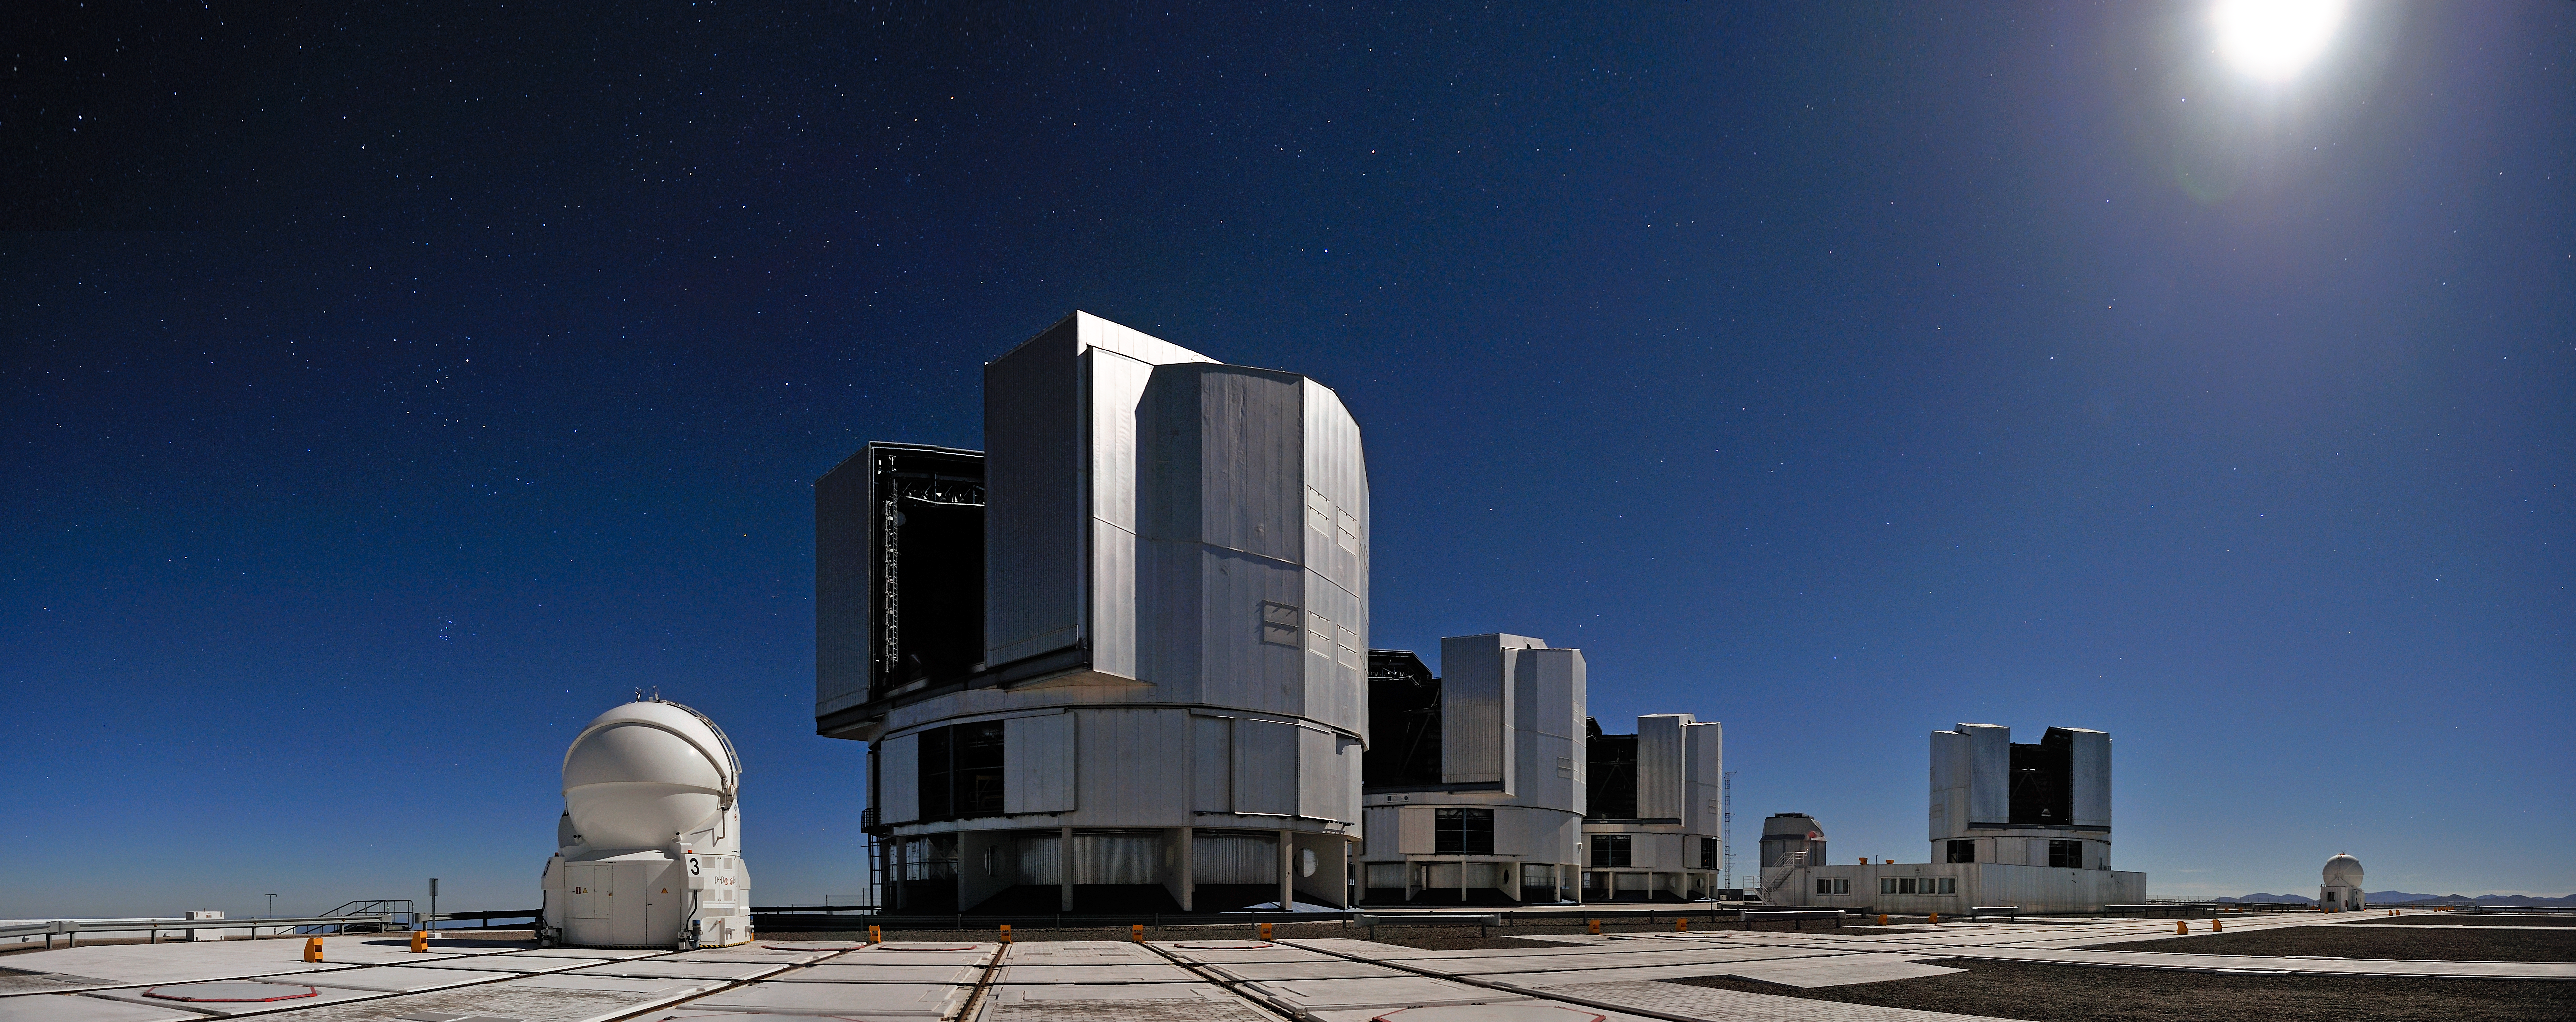

All four VLT Unit Telescopes working as one

When light from all four 8.2-metre Unit Telescopes of ESO’s Very Large Telescope (VLT) in Cerro Paranal on 17 March 2011 was successfully combined for the first time (ann11021), ESO Photo Ambassador Gerhard Hüdepohl was there to capture the moment.

Having all four of the Unit Telescopes (UTs) working as one telescope observing the same object was a major step in the development of the VLT. While mostly used for individual observations, the UTs were always designed to be able to operate together as part of the VLT Interferometer (VLTI).

All the UTs are pointed in the same direction, at the same object, although this isn’t obvious because of the wide-angle lens used to take the photo. The light collected by each of the telescopes was then combined using an instrument called PIONIER [1]. When combined, the UTs can potentially provide an image sharpness that equals that of a telescope with a diameter of up to 130 metres.

Two of the four 1.8-metre Auxiliary Telescopes, which are also part of the VLTI, can be seen in the picture together with the UTs. While the larger telescopes are fixed, these smaller instruments, in round enclosures, can be relocated to 30 different stations. With the ATs as part of the VLTI, astronomers can capture details up to 25 times finer than with a single UT.

Gerhard Hüdepohl has lived in Chile since 1997. Aside from taking stunning photos in the Atacama Desert, he works as an electronics engineer at the VLT.

Notes
[1] PIONIER, developed at LAOG/IPAG in Grenoble, France, is a visiting instrument at the Paranal Observatory. PIONIER is funded by Université Joseph Fourier, IPAG, INSU-CNRS (ASHRA-PNPS-PNP) ANR 2G-VLTI ANR Exozodi. IPAG is part of the Grenoble Observatory (OSUG).

Credit: G.Hüdepohl (atacamaphoto.com)/ESO